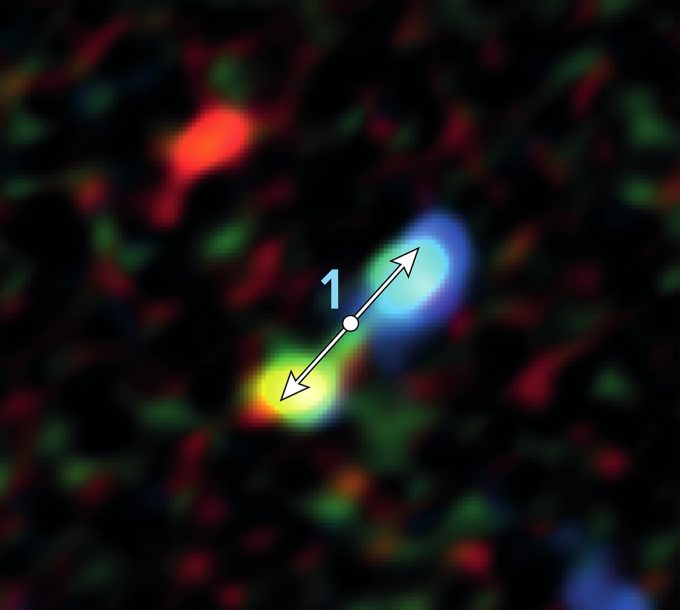

Star formation remarkably close to the supermassive black hole

Double-lobe feature produced by jets from newly forming star near the galactic center. ALMA discovered 11 of these telltale signs of star formation remarkably close to the supermassive black hole at the center of our galaxy.

Credit: ALMA (ESO/NAOJ/NRAO), Yusef-Zadeh et al.; B. Saxton (NRAO/AUI/NSF)